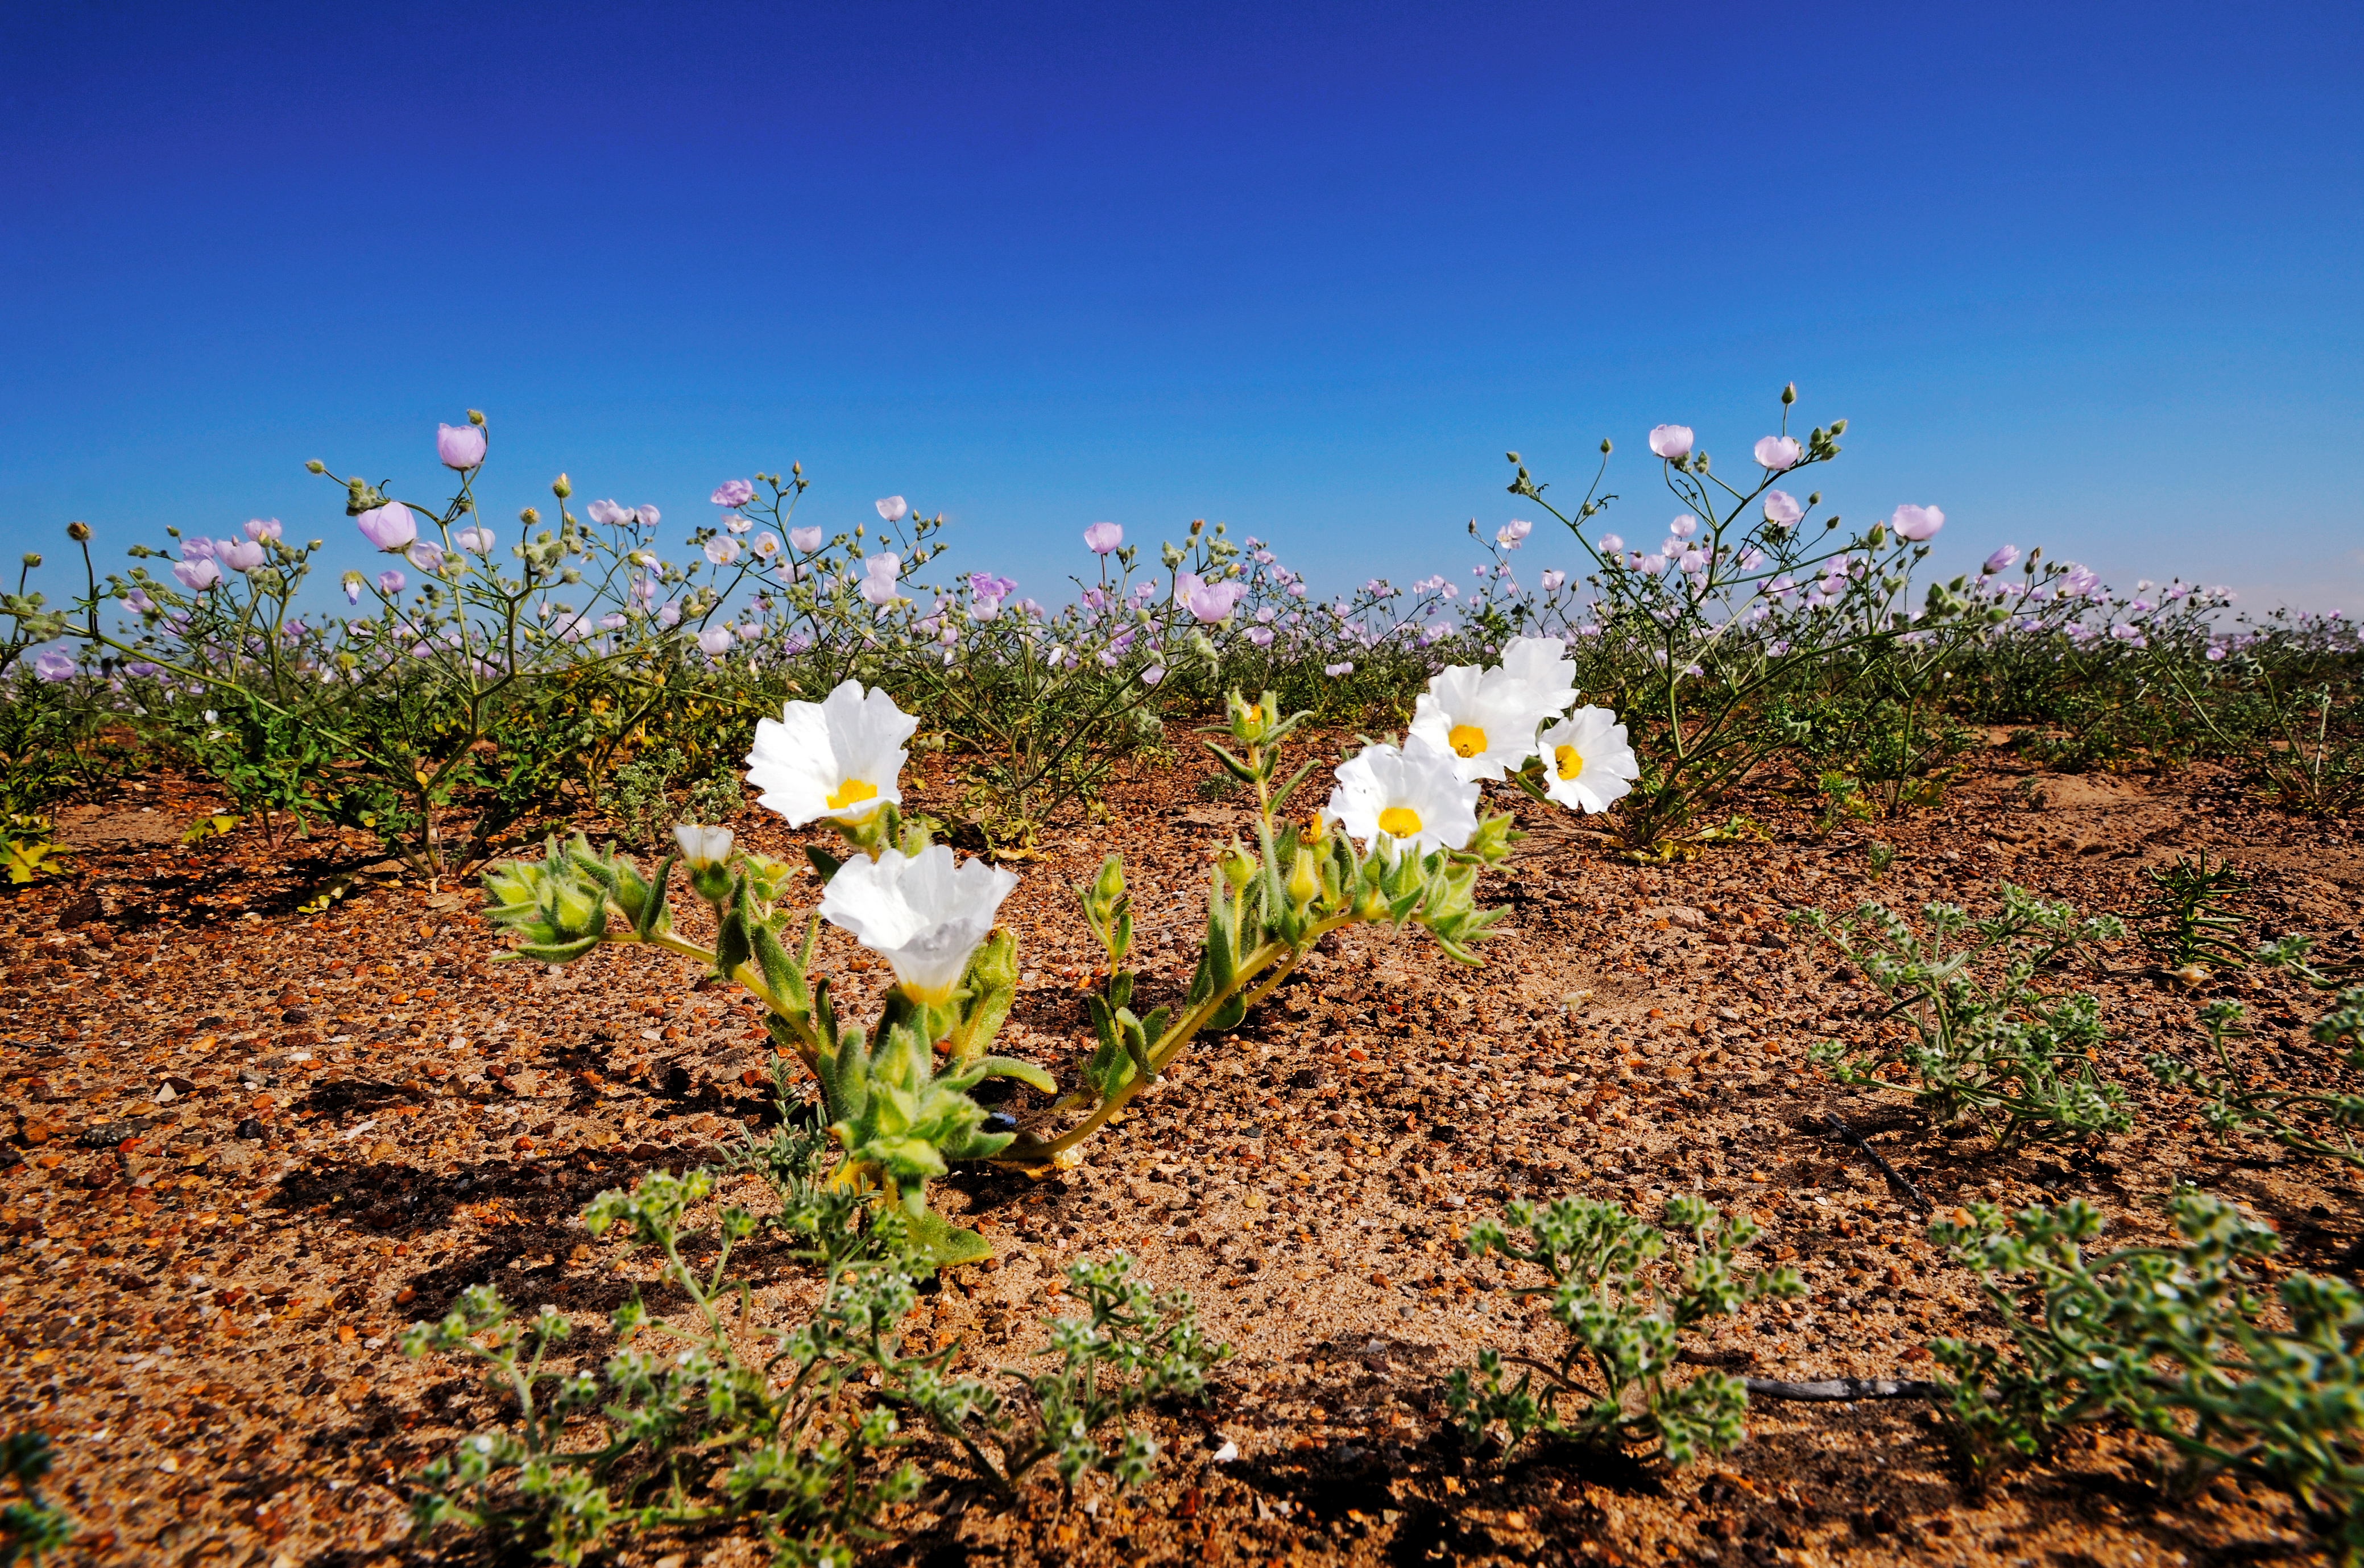

Flowers in the Atacama Desert

Beautiful white wild flowers, colour's explode in Chile's Atacama Desert.

Credit: ESO